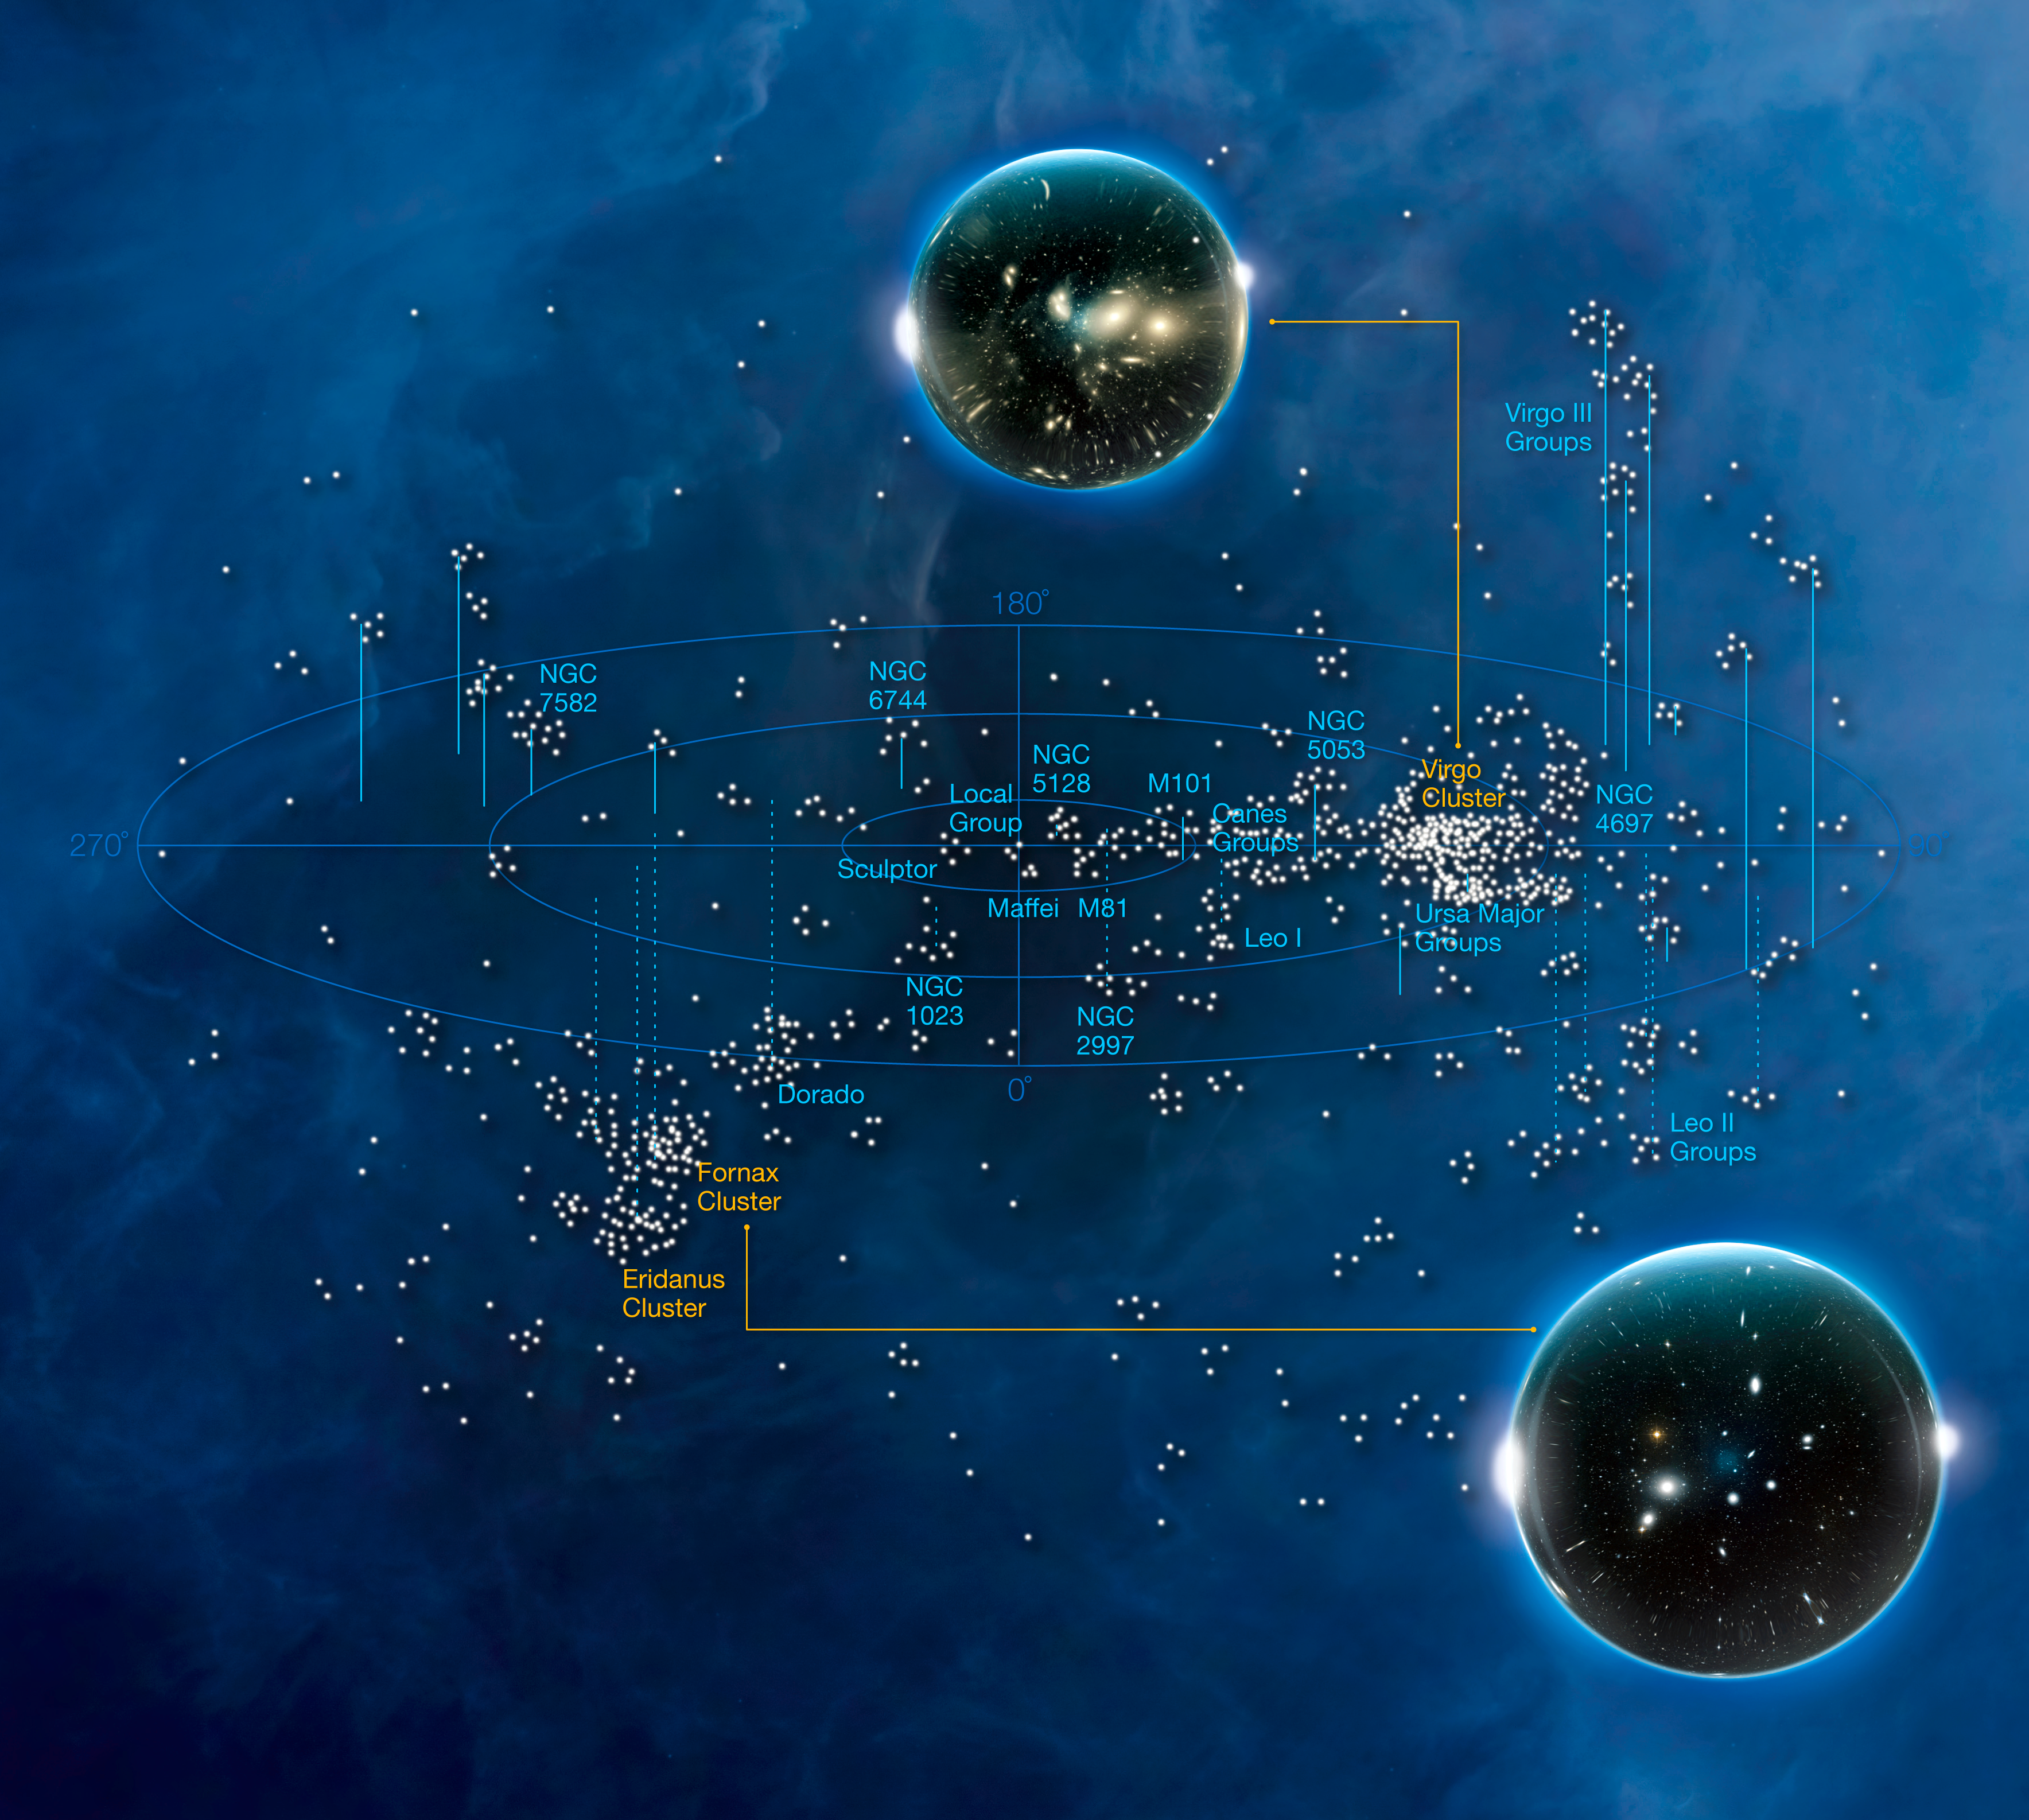

Galaxy clusters (artist's impression)

In this illustration some of the most interesting galaxy clusters are shown. This image is part of the conference poster "Fornax, Virgo, Coma et al.".

Credit: ESO